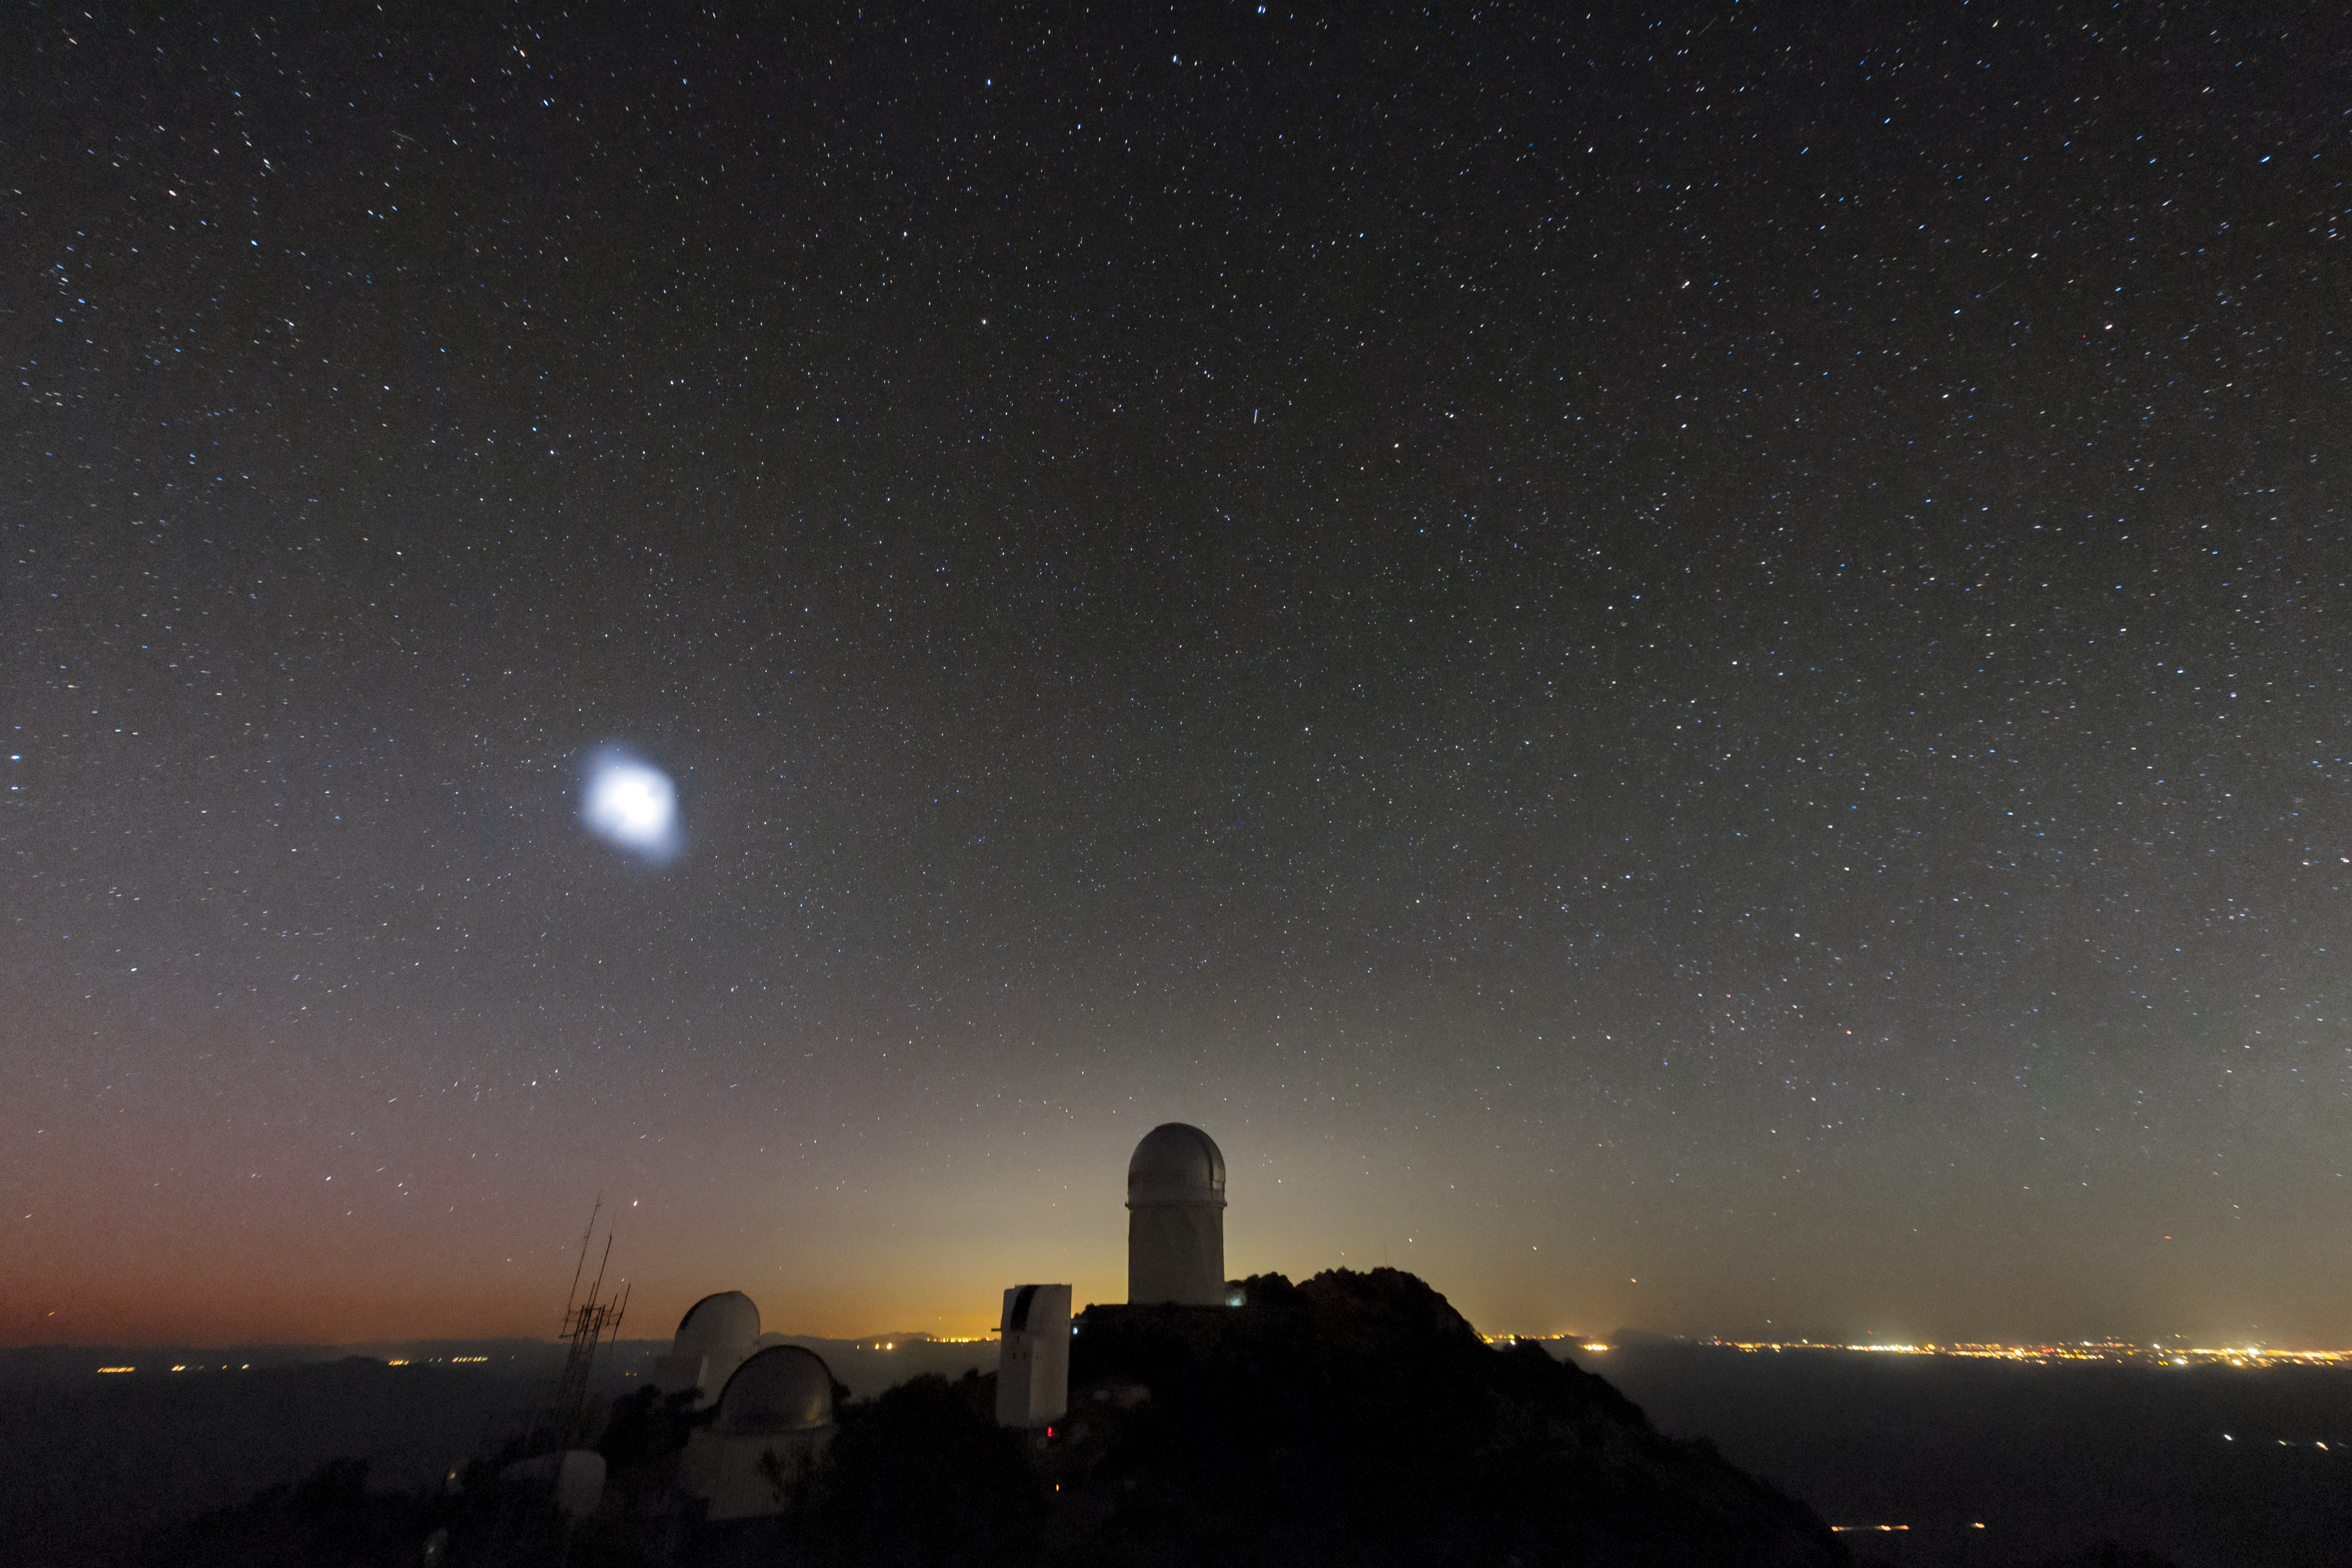

Night at Kitt Peak National Observatory

View of Kitt Peak National Observatory at night.

Credit: B. Foott/KPNO/NOIRLab/NSF/AURA